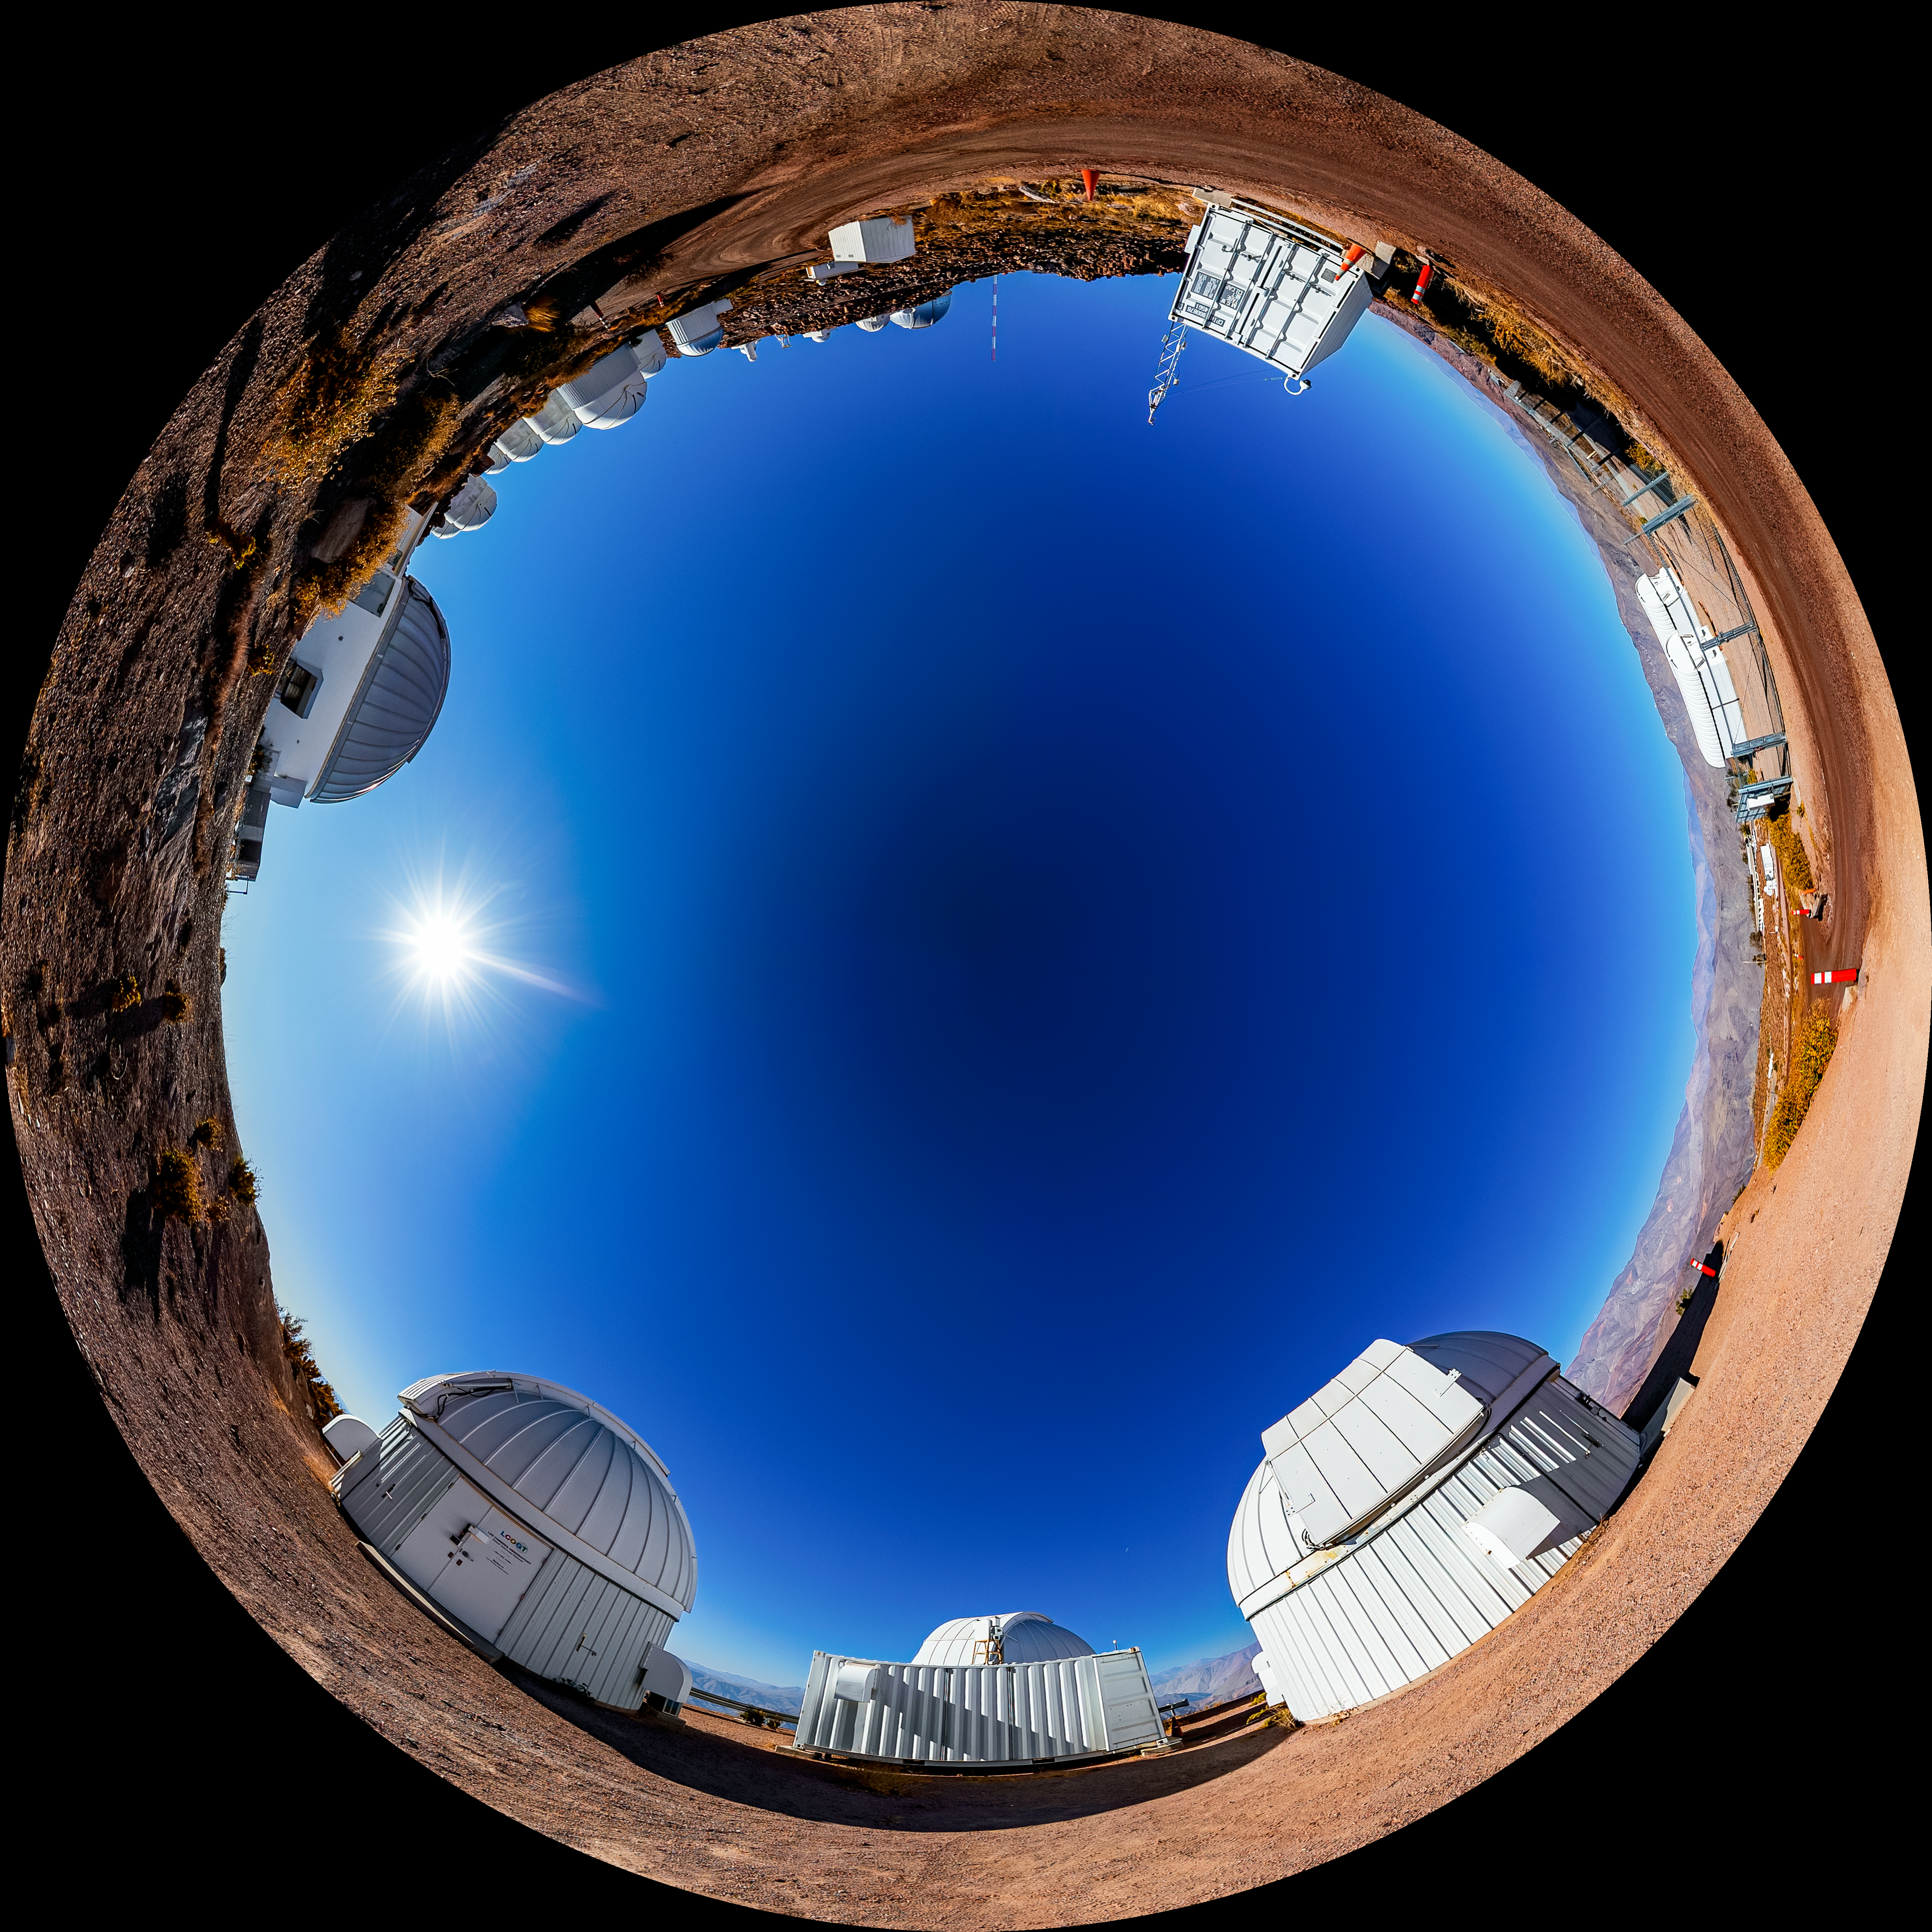

Las Cumbres Observatory Network Fulldome

A fulldome view of the Las Cumbres Observatory Network at Cerro Tololo Inter-American Observatory.

A 360 panorama version of this image can be viewed here.

Credit: CTIO/NOIRLab/NSF/AURA